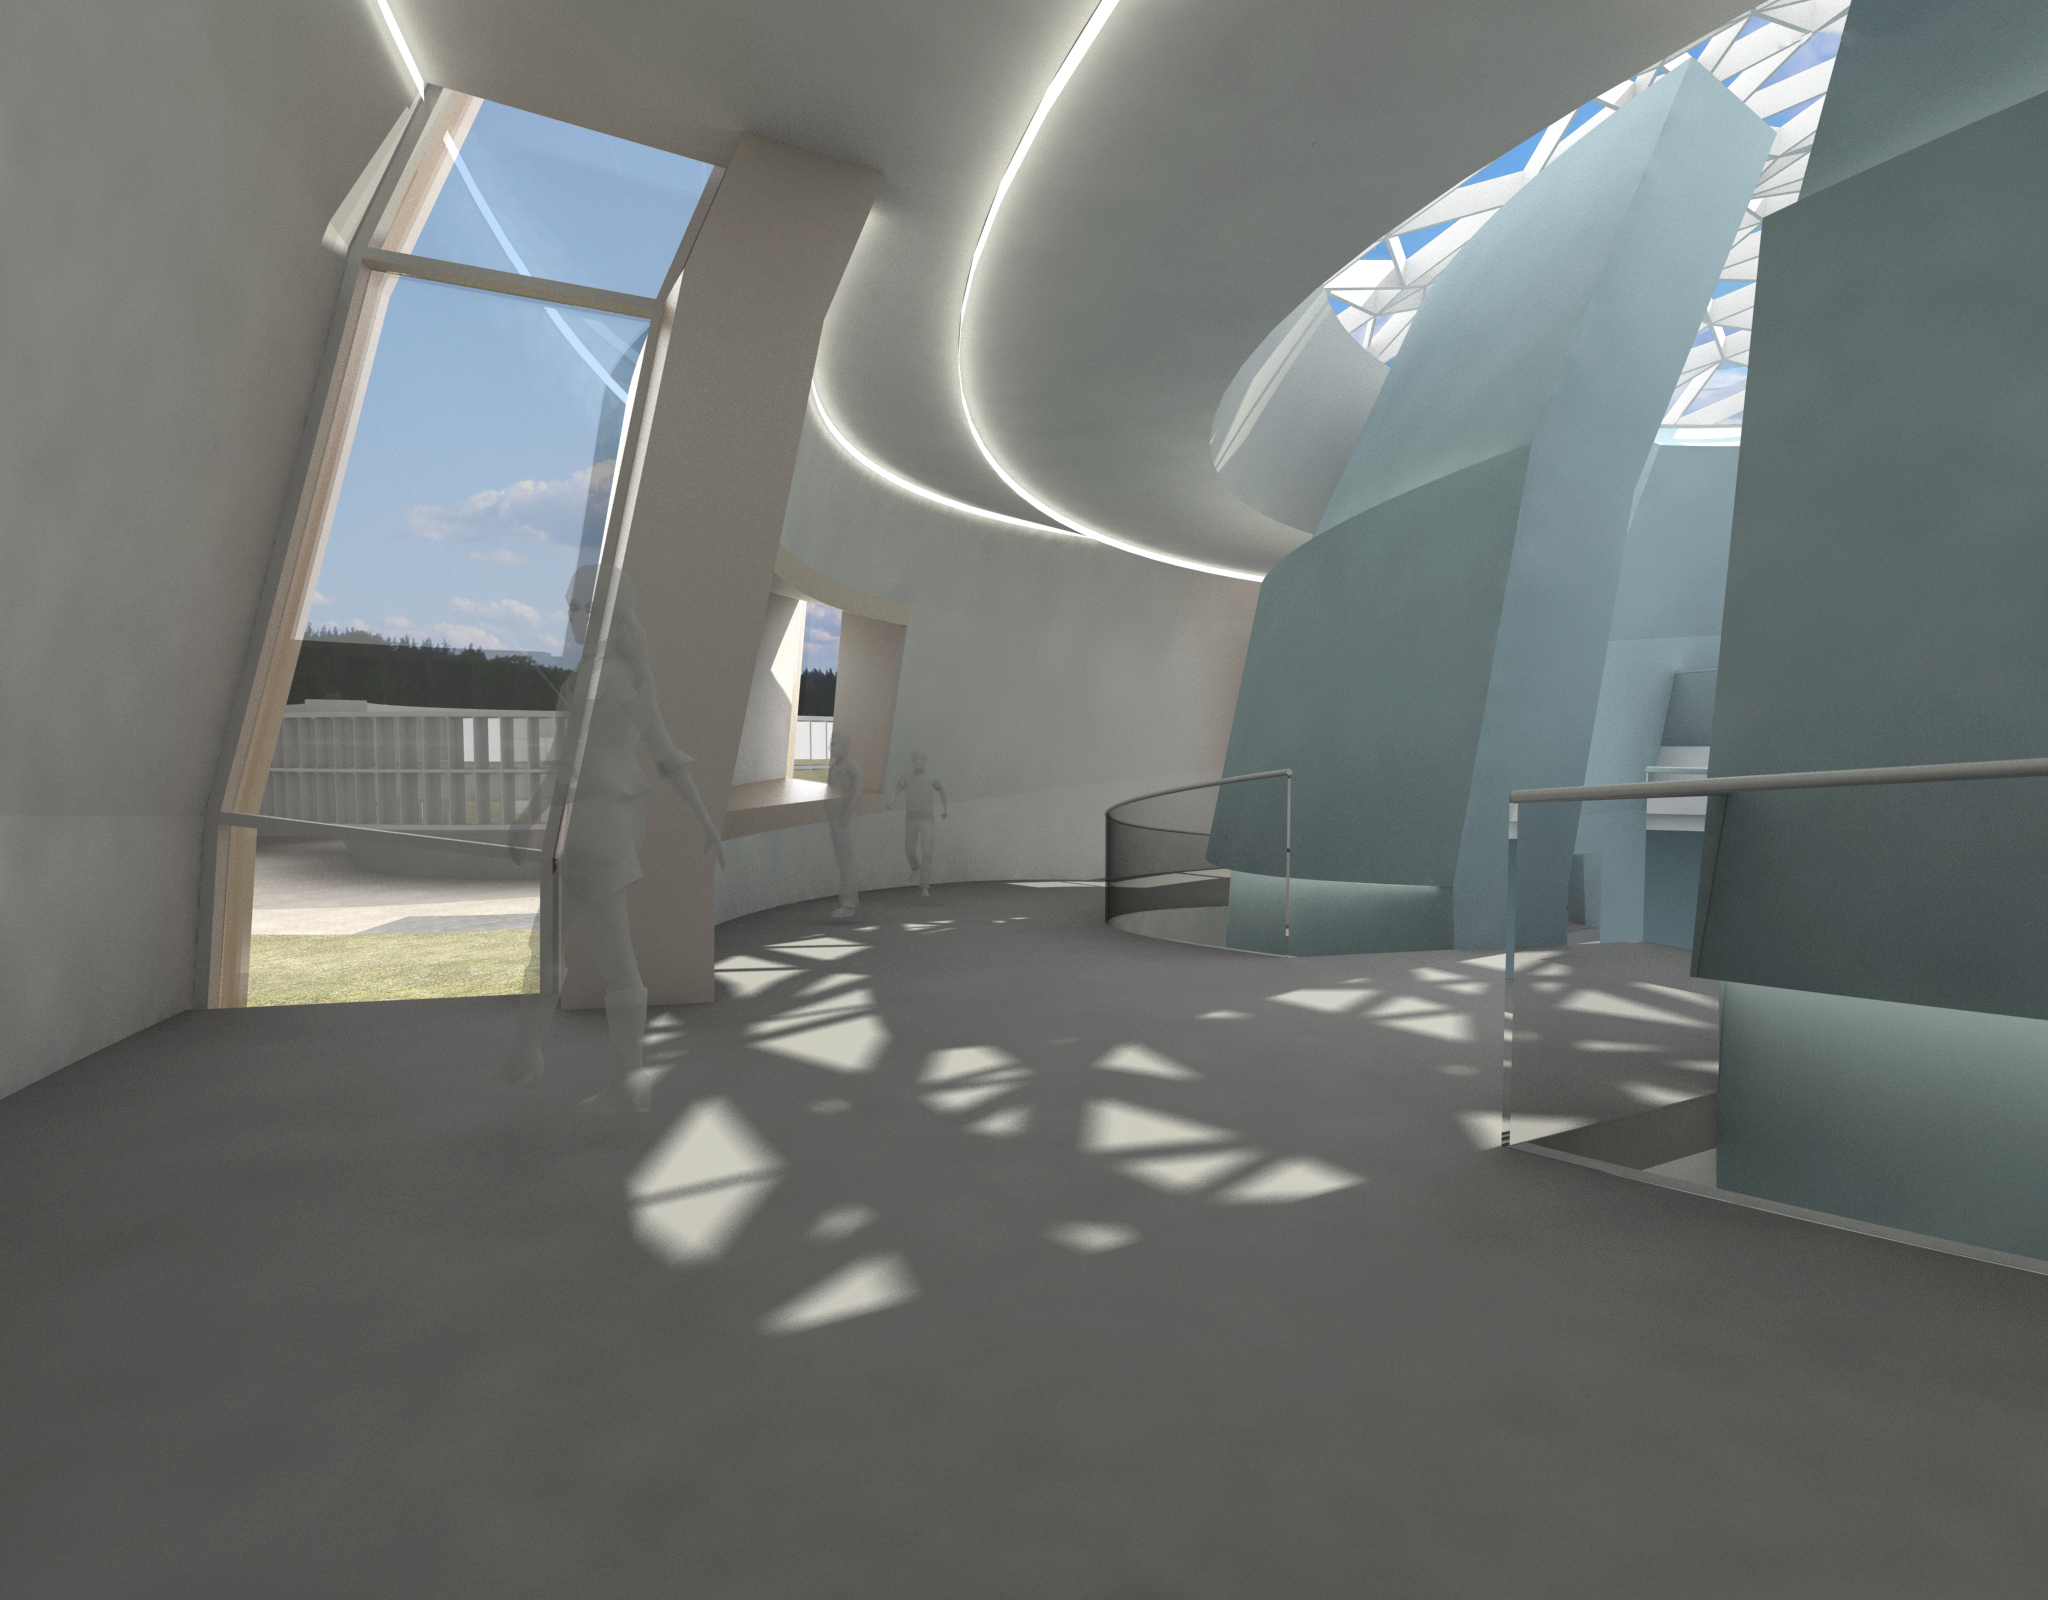

The new planetarium and visitor centre at ESO Headquarters

A first artist’s impression from 2013 of the stunning planetarium and visitor centre to be built at ESO Headquarters near Munich, Germany. The new building, conceived by Darmstadt-based architects Bernhardt + Partner, and with construction to be funded by the Klaus Tschira Stiftung, is designed to complement the existing ESO site. When viewed from above the building symbolises a binary star system about to go supernova.

Credit: Architekten Bernhardt + Partner (www.bp-da.de)